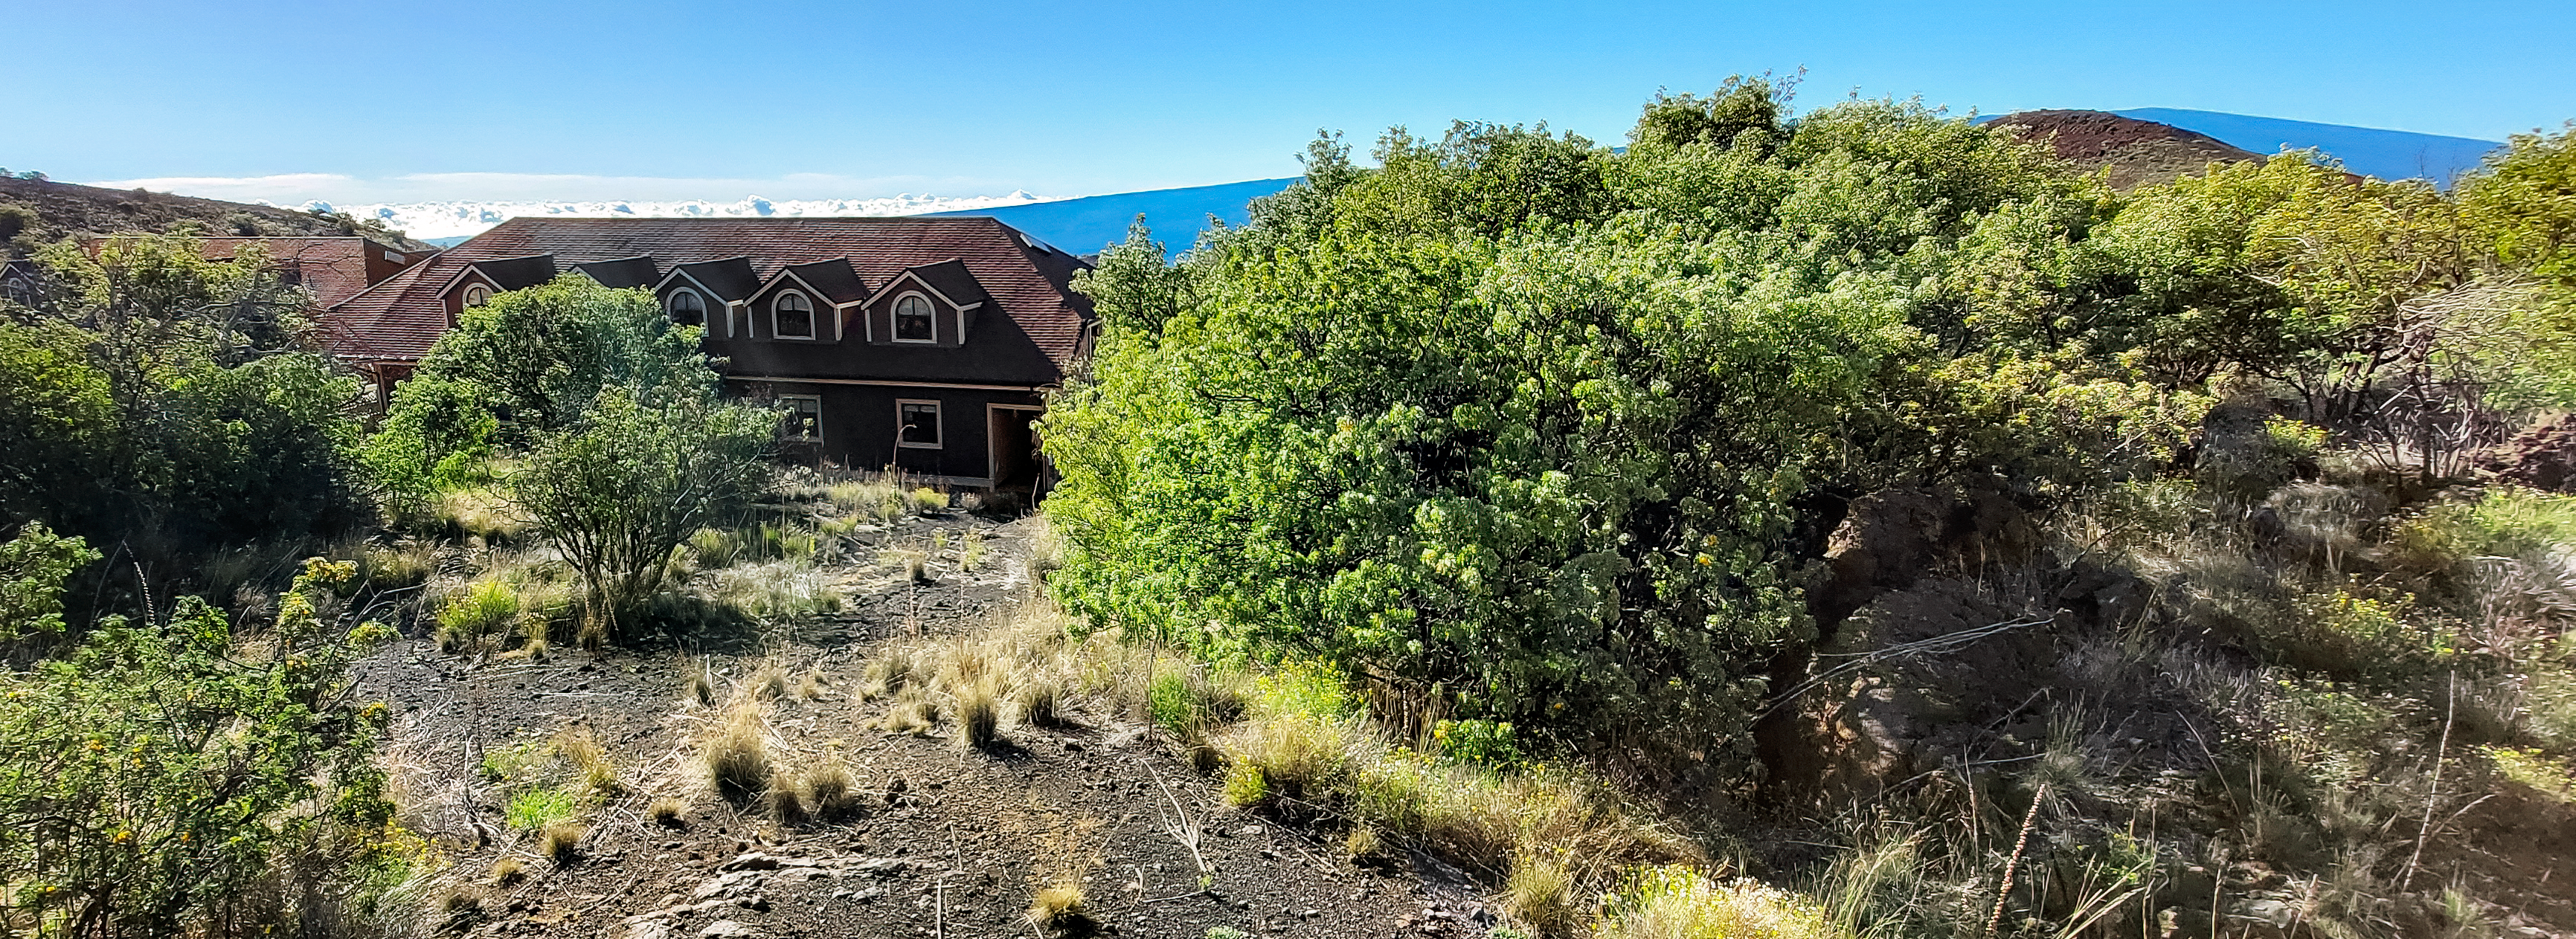

Hale Pohaku at Maunakea

Hale Pohaku – Hawaiian for “Stone House” — is located midway to the summit of Maunakea, Hawaiʻi and provides living facilities for up to 72 people working at the telescopes near the summit.

Credit: NOIRLab/NSF/AURA/L.L. Christensen